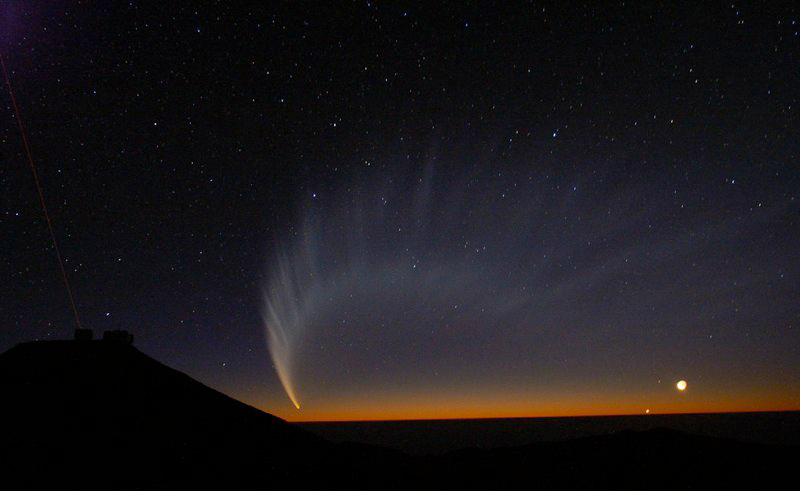

Comet McNaught

Images collected by ESO staff of the very bright comet McNaught that was visible in Europe early January 2007 and is presently visible from the Southern Hemisphere.

Credit: ESO/G. Blanchard